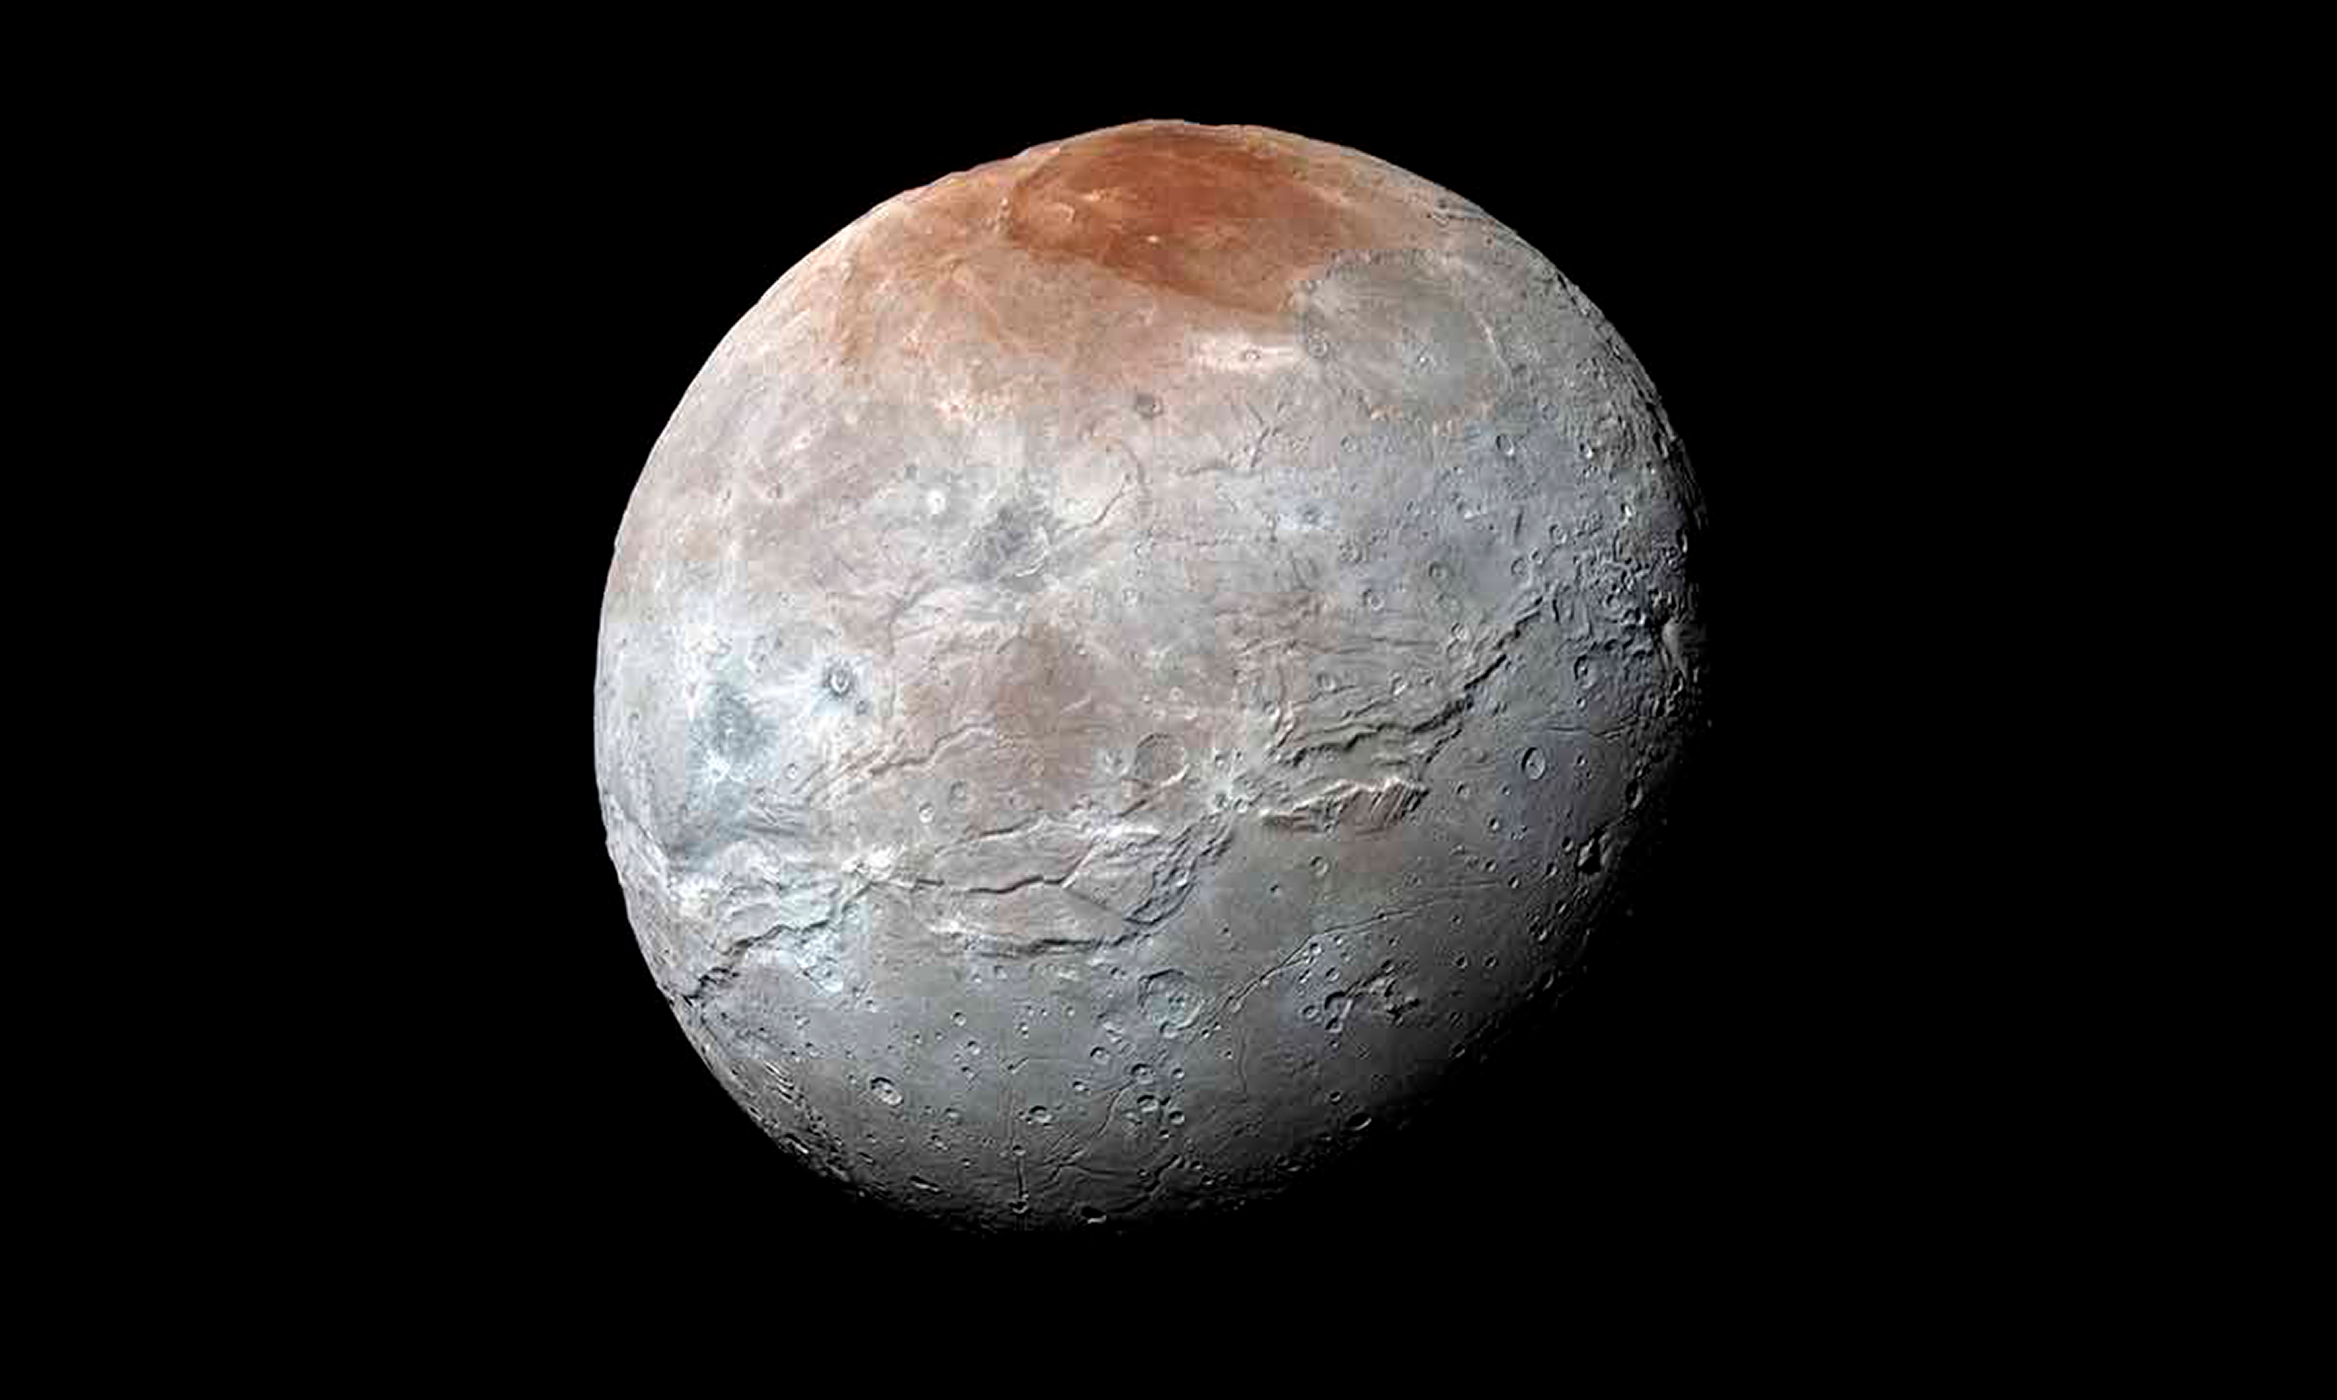

Pluto Spray Paints its Moon Red

The red color near the north pole of Charon, Pluto’s largest moon, originates on Pluto. Once a mystery, it now appears that the red color of “Mordor Macula” arises as methane gas escapes from Pluto’s atmosphere and freezes onto the icy surface of Charon’s north pole. UV light from the Sun then transforms the methane into reddish organic materials. The New Horizons team that reported this result includes NOAO astronomer Tod Lauer.

Credit: NASA/JHUAPL/SwRI